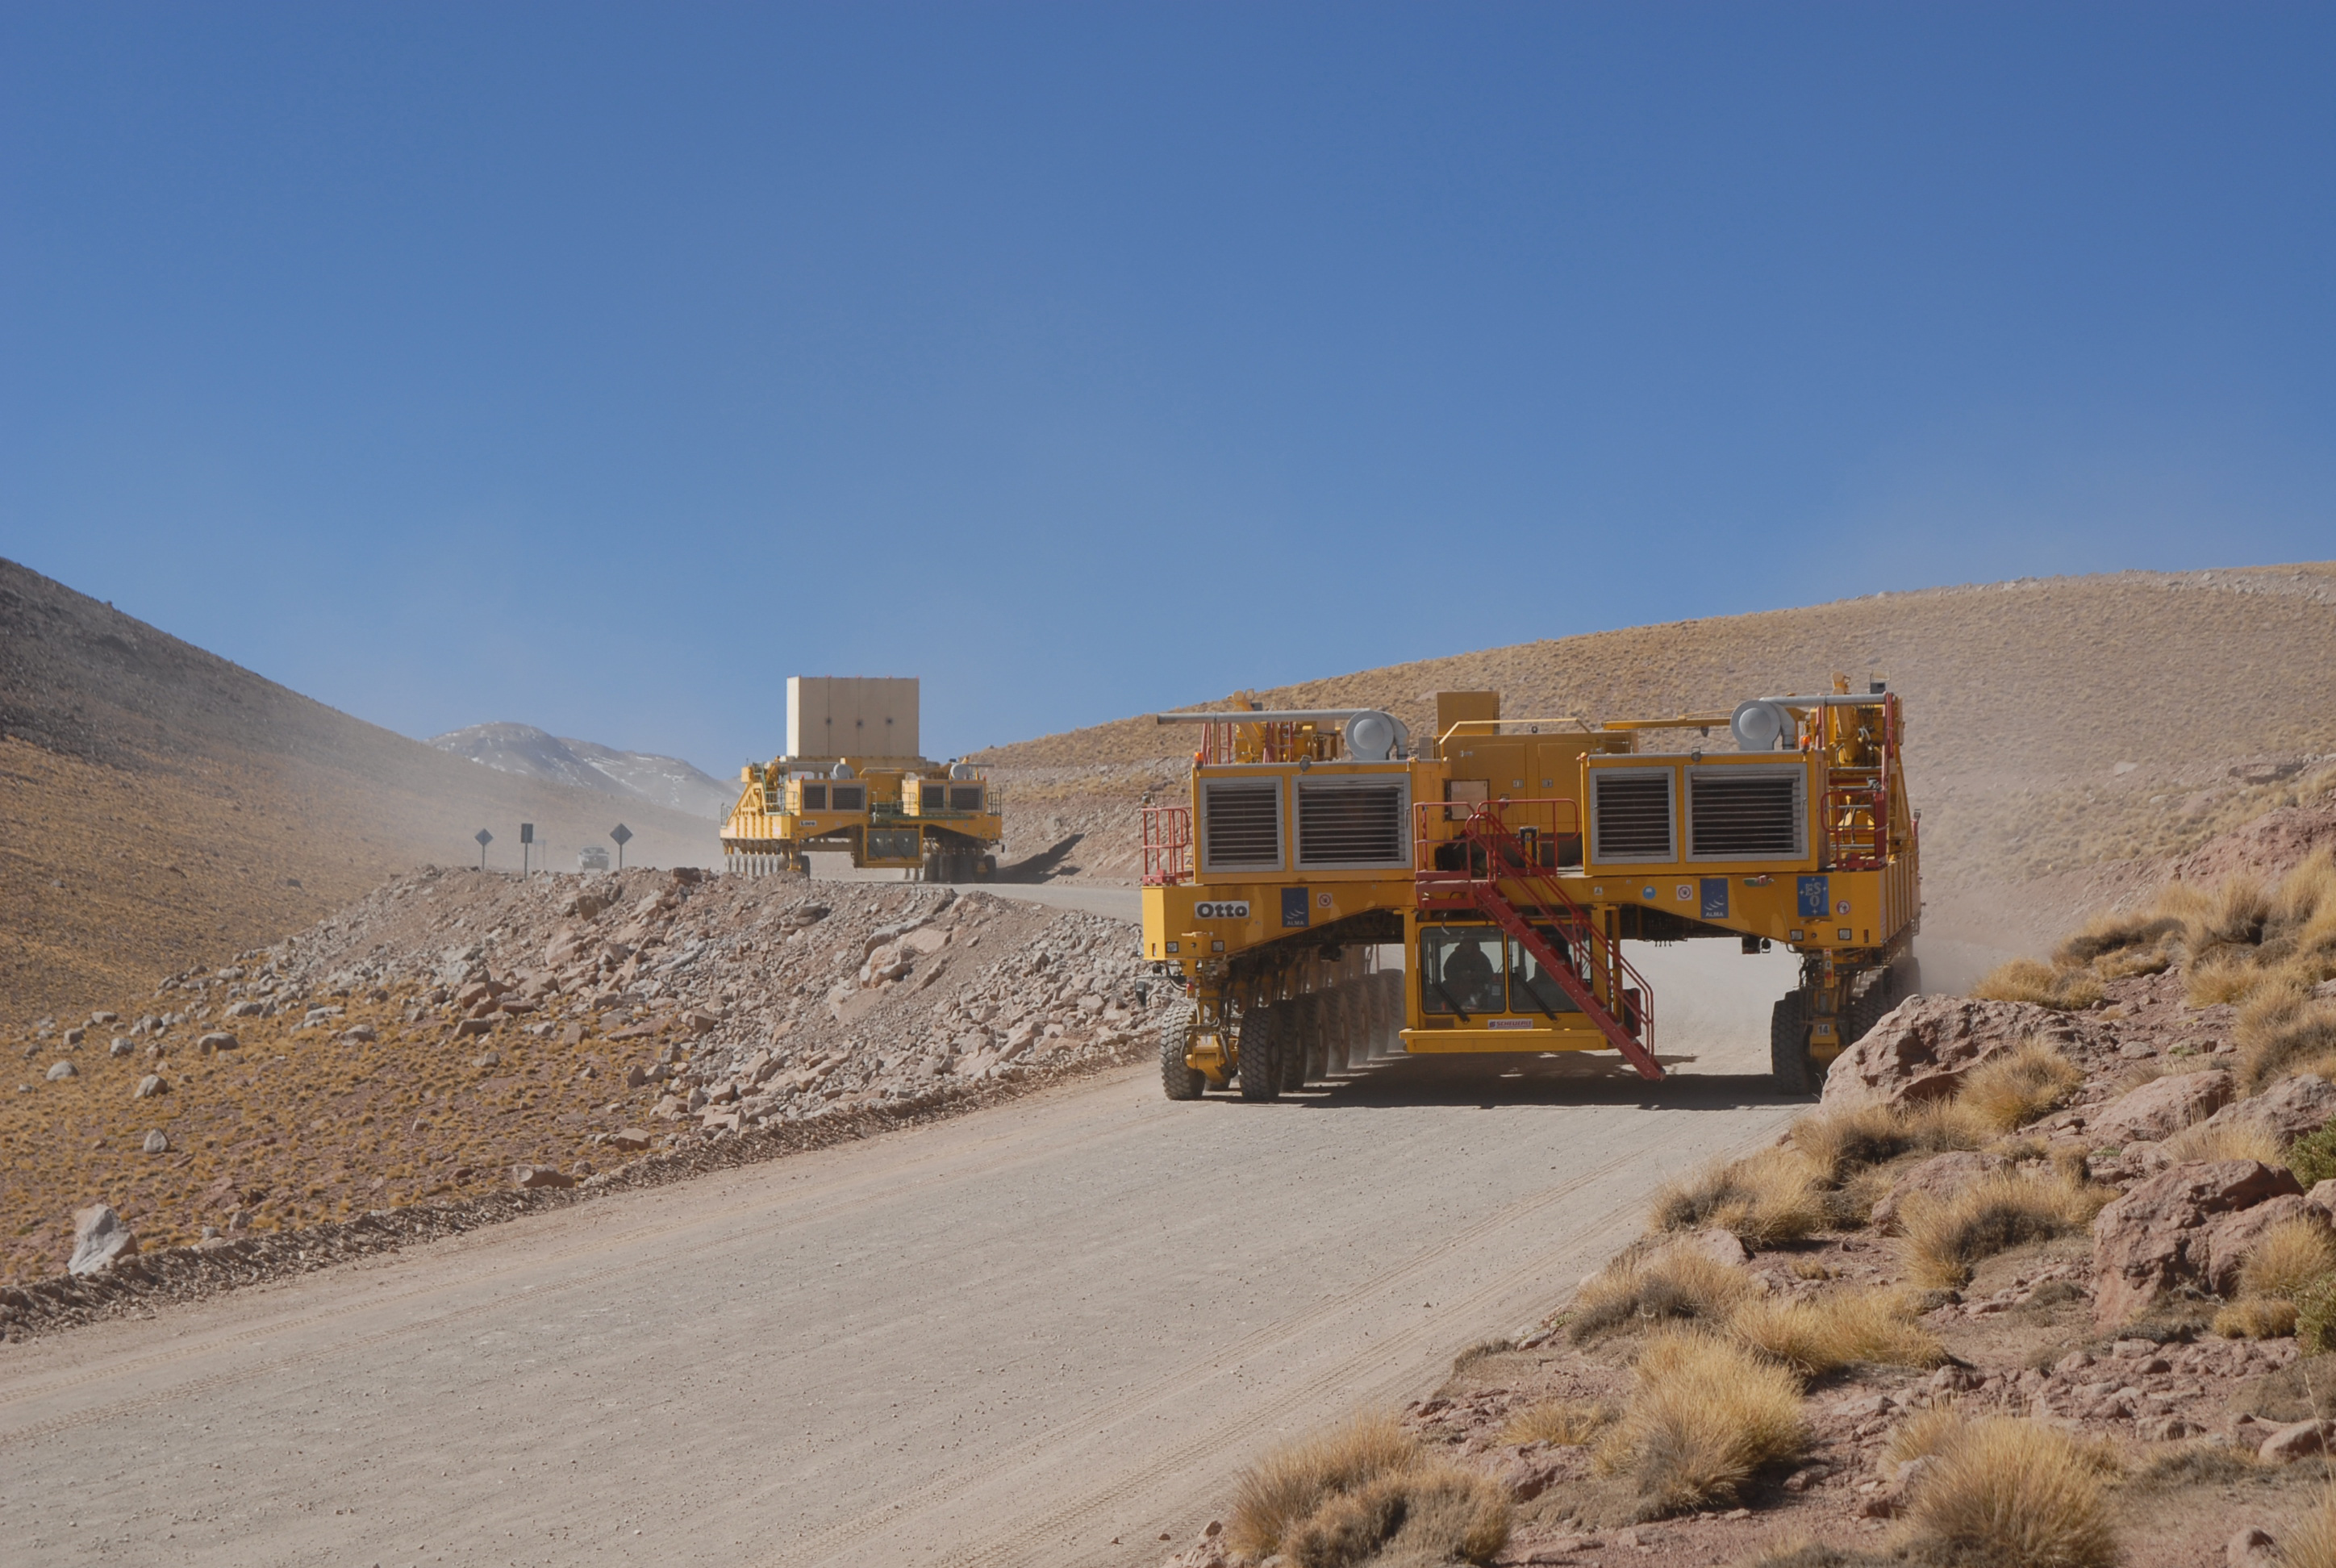

Transporters at Chajnantor

Heavyweights at 4,000 metre altitude: this photo shows the two ALMA antenna transporters during the final phase of the acceptance testing in April on the road between the ALMA OSF at 2,900 metre altitude and the AOS at 5,000 metres. The first transporter ("Otto") is travelling unloaded, while the second one ("Lore") is carrying the 115-tonne antenna dummy.

Credit: S. Stanghellini/ESO